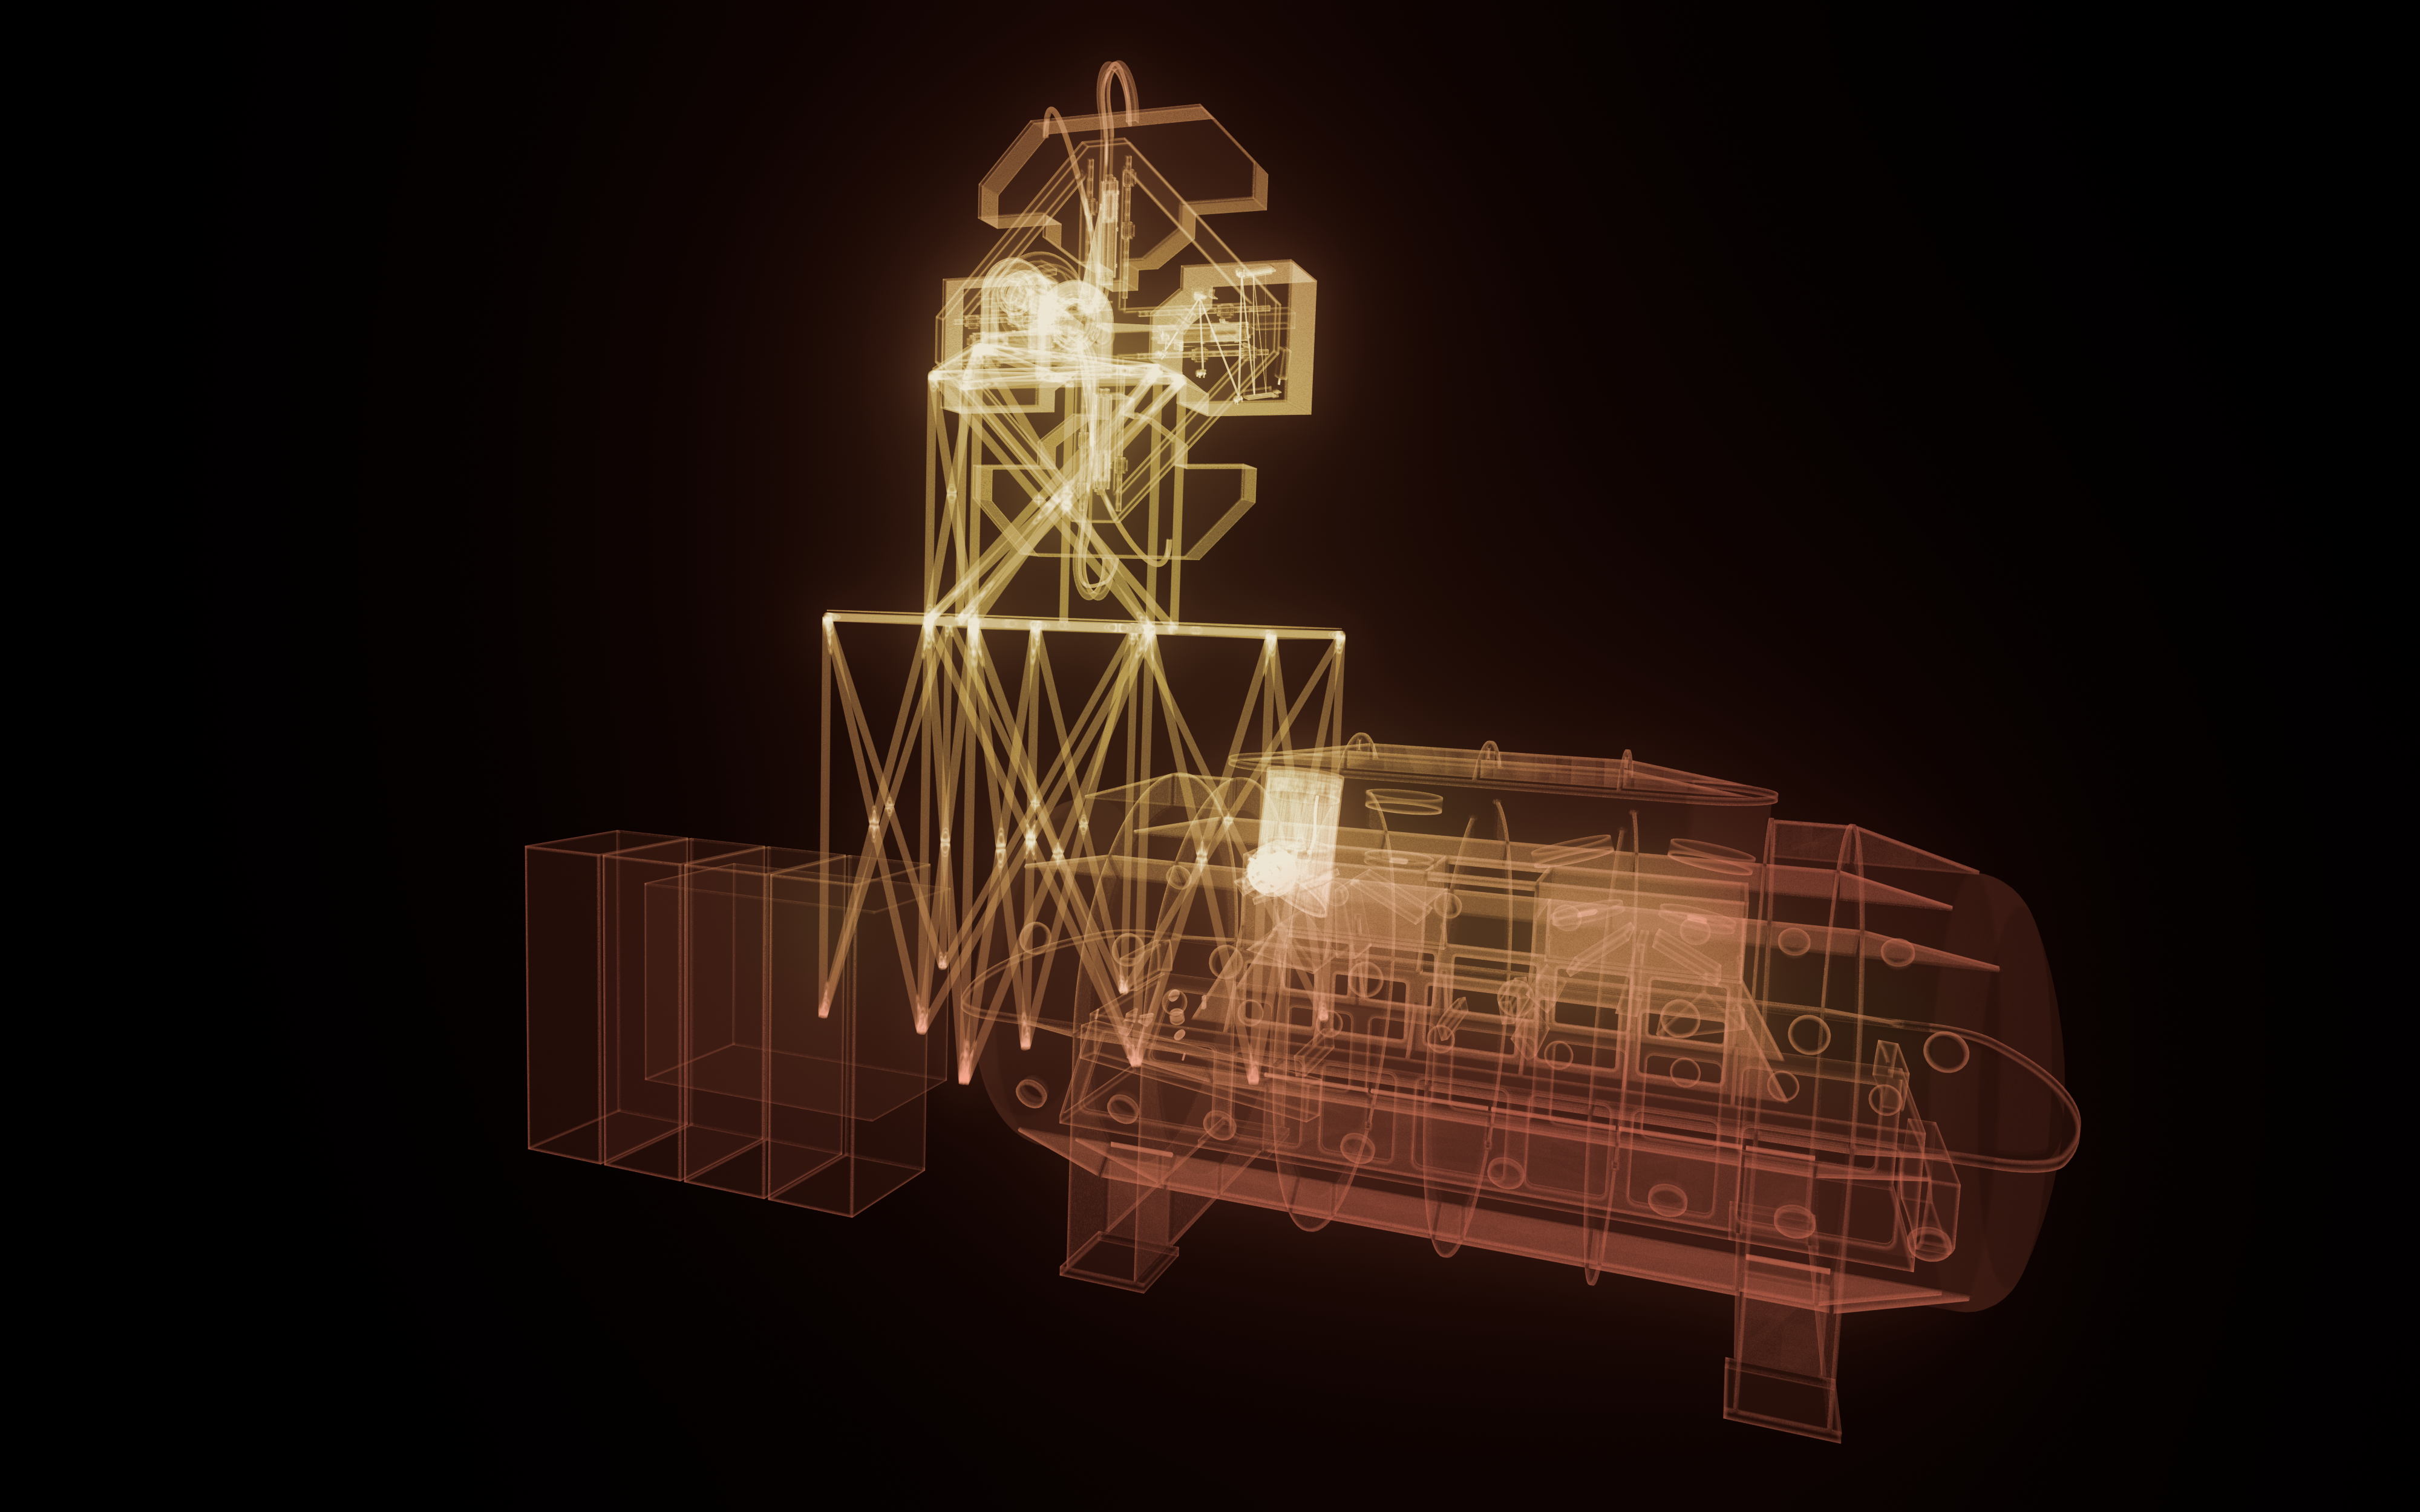

ANDES model

An artistic impression of the computer model of the ELT instrument ANDES (formerly known as HIRES).

Credit: ESO